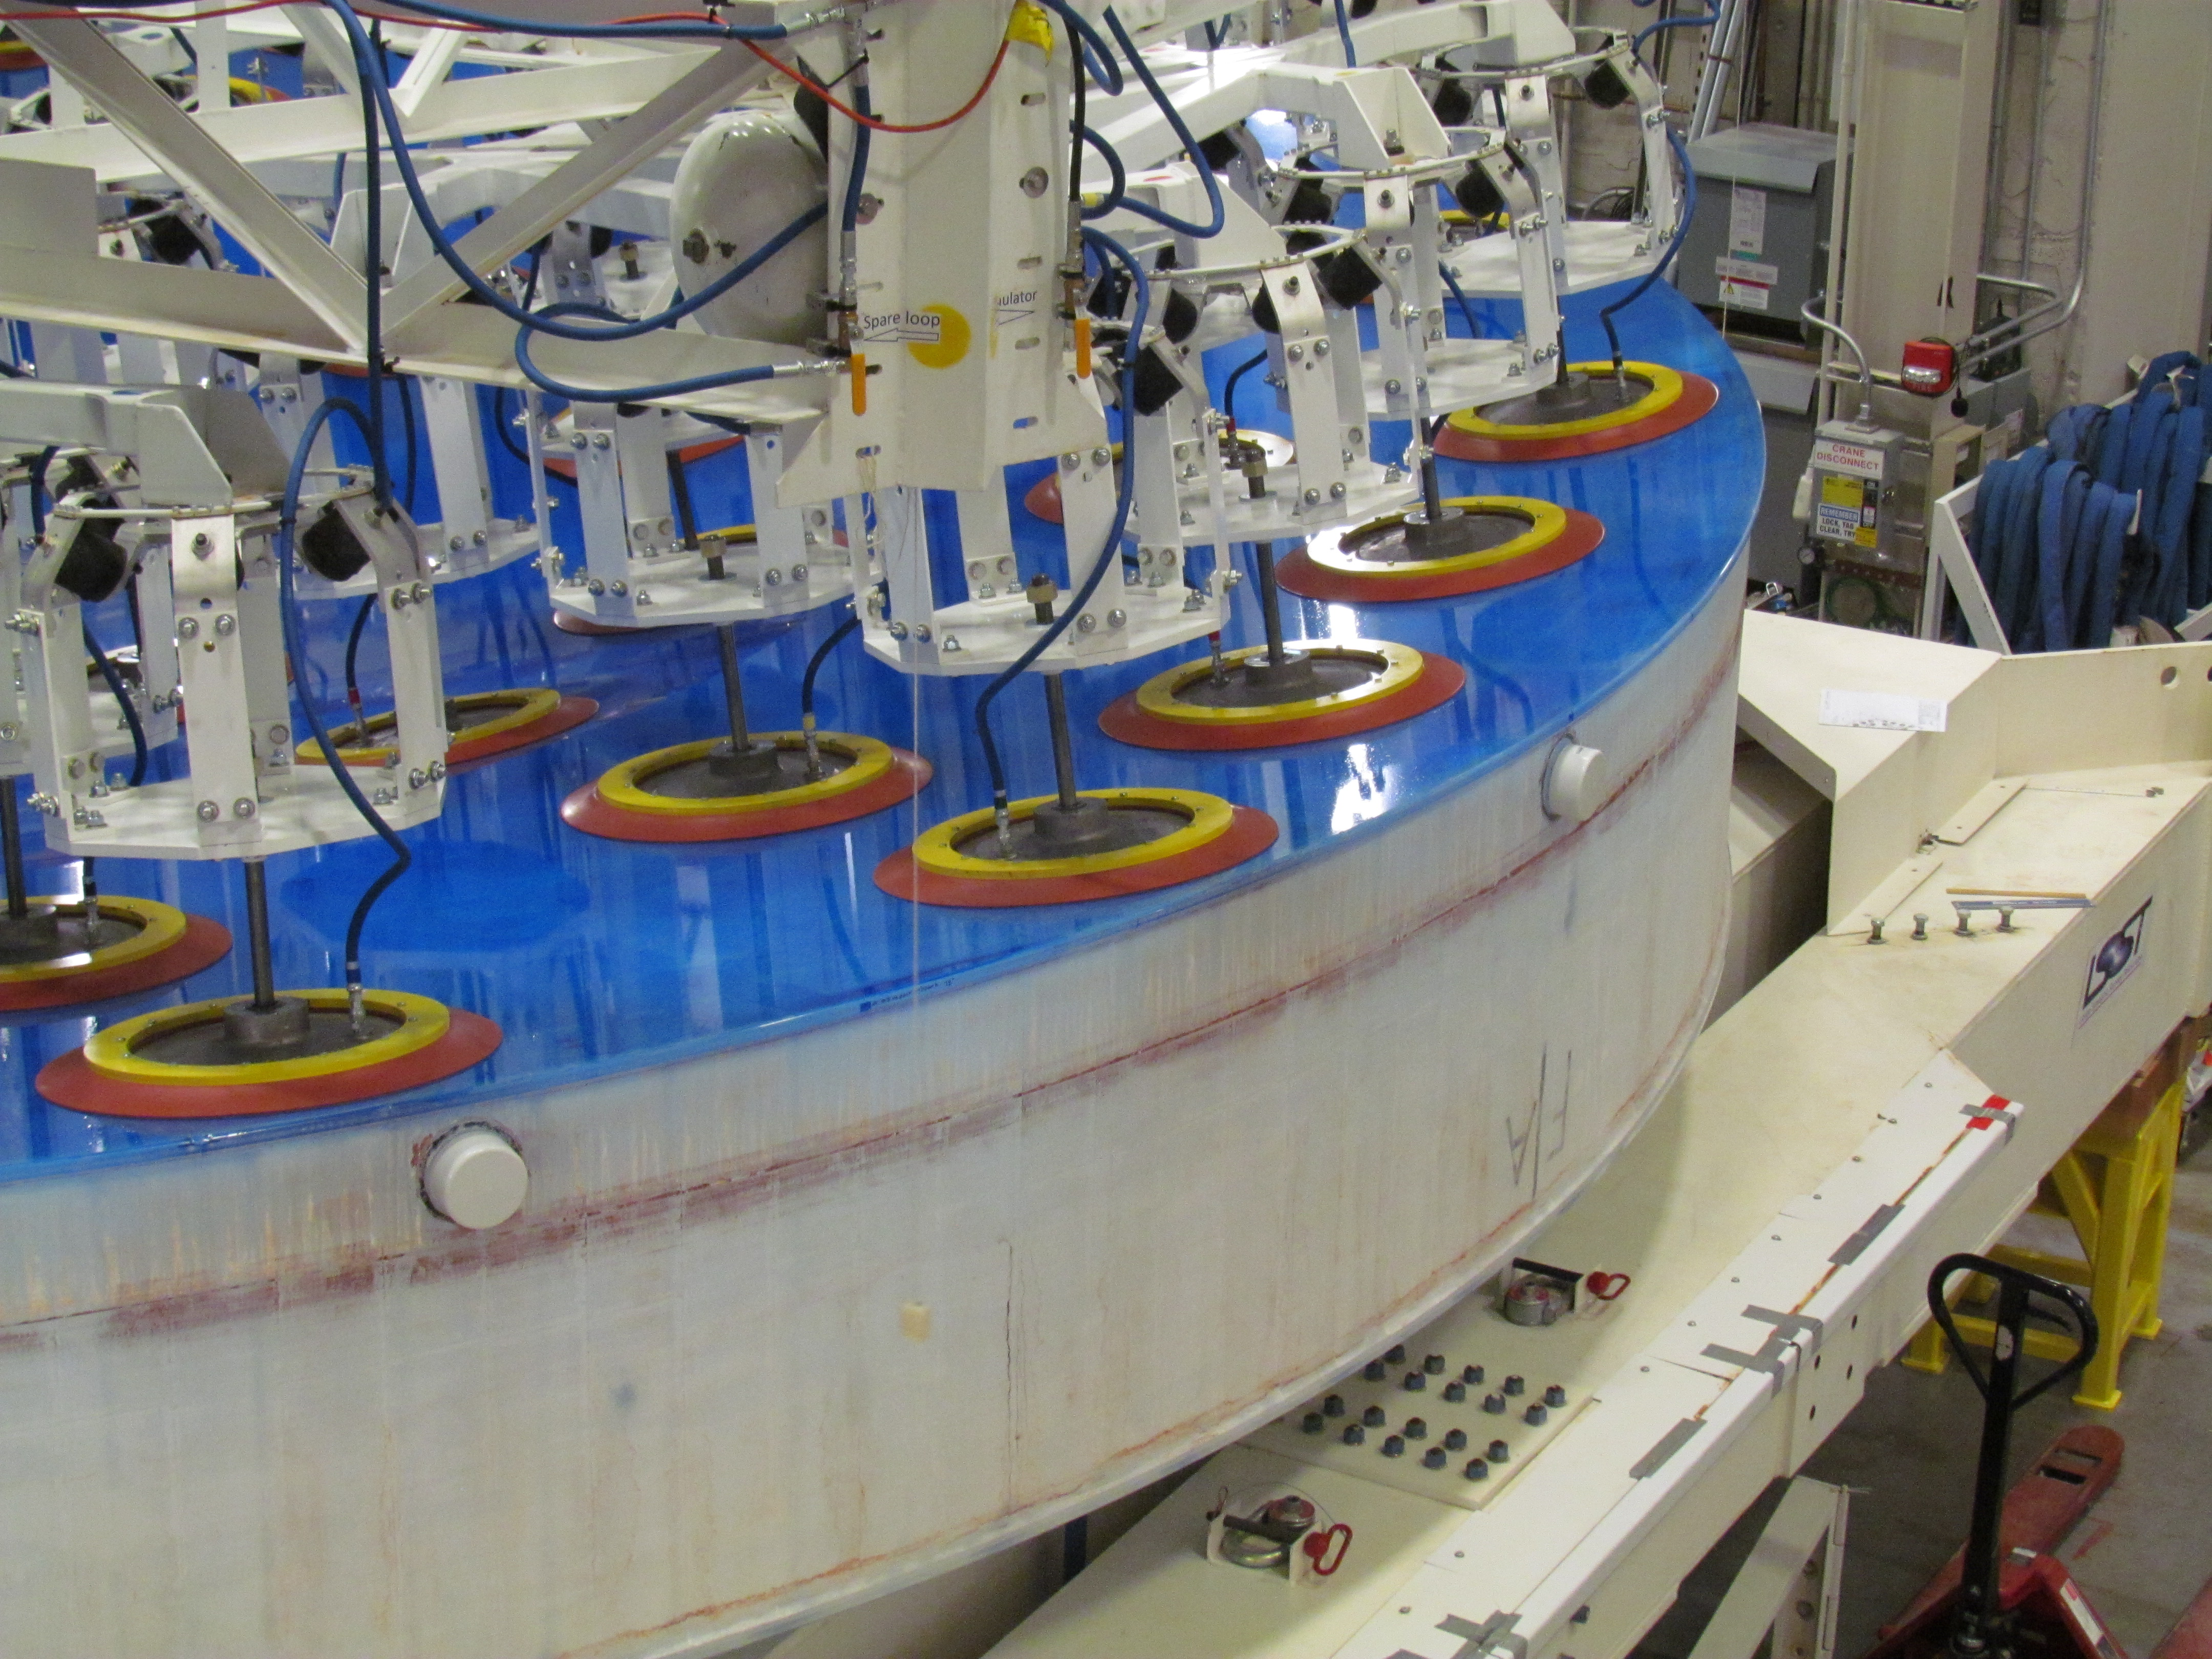

M1M3 Lifted from Polishing Cell to Box

The Primary/Tertiary Mirror is lifted from the polishing cell to its box. The lifter is supported by the crane above the Mirror with 54 vacuum pads on the Mirror. The pumps connecting the pads (the yellow boxes on the lifter) create a vacuum under each pad and secure the Mirror to the lifter. The bottom covers of the box are then removed so technicians can attach the Mirror's hard points, the gold-tone fixtures under the Mirror, to the blue supporting fixtures of the box.

Credit: Rubin Observatory/NSF/AURA